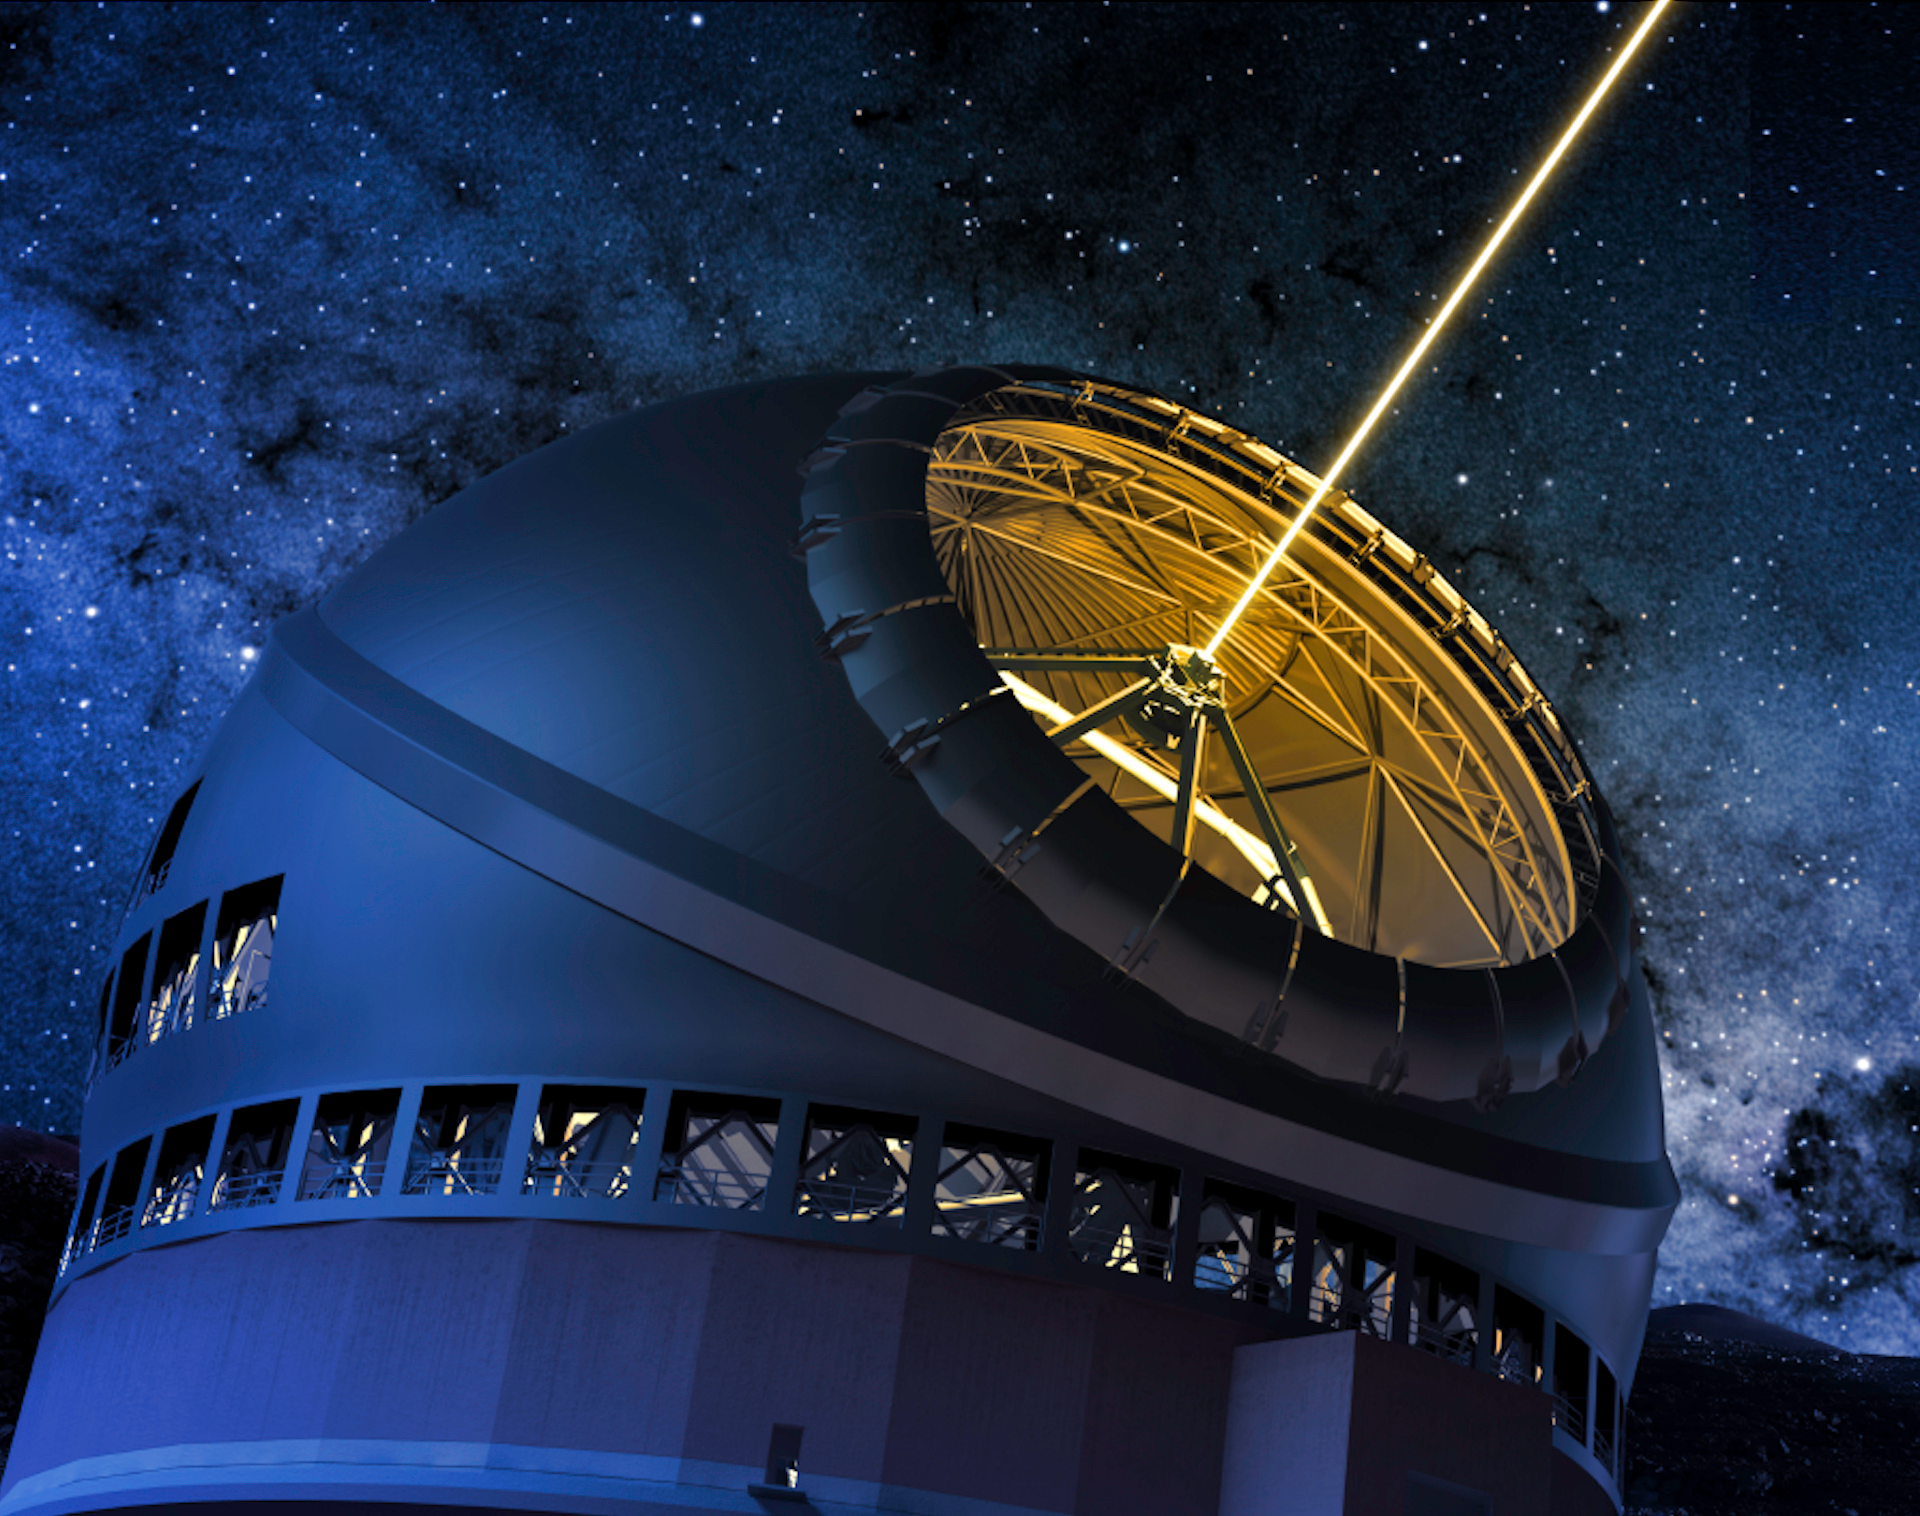

Thirty Meter Telescope AAS 2019 Calendar page

Thirty Meter Telescope AAS 2019 Calendar page.

Credit: TMT International Observatory